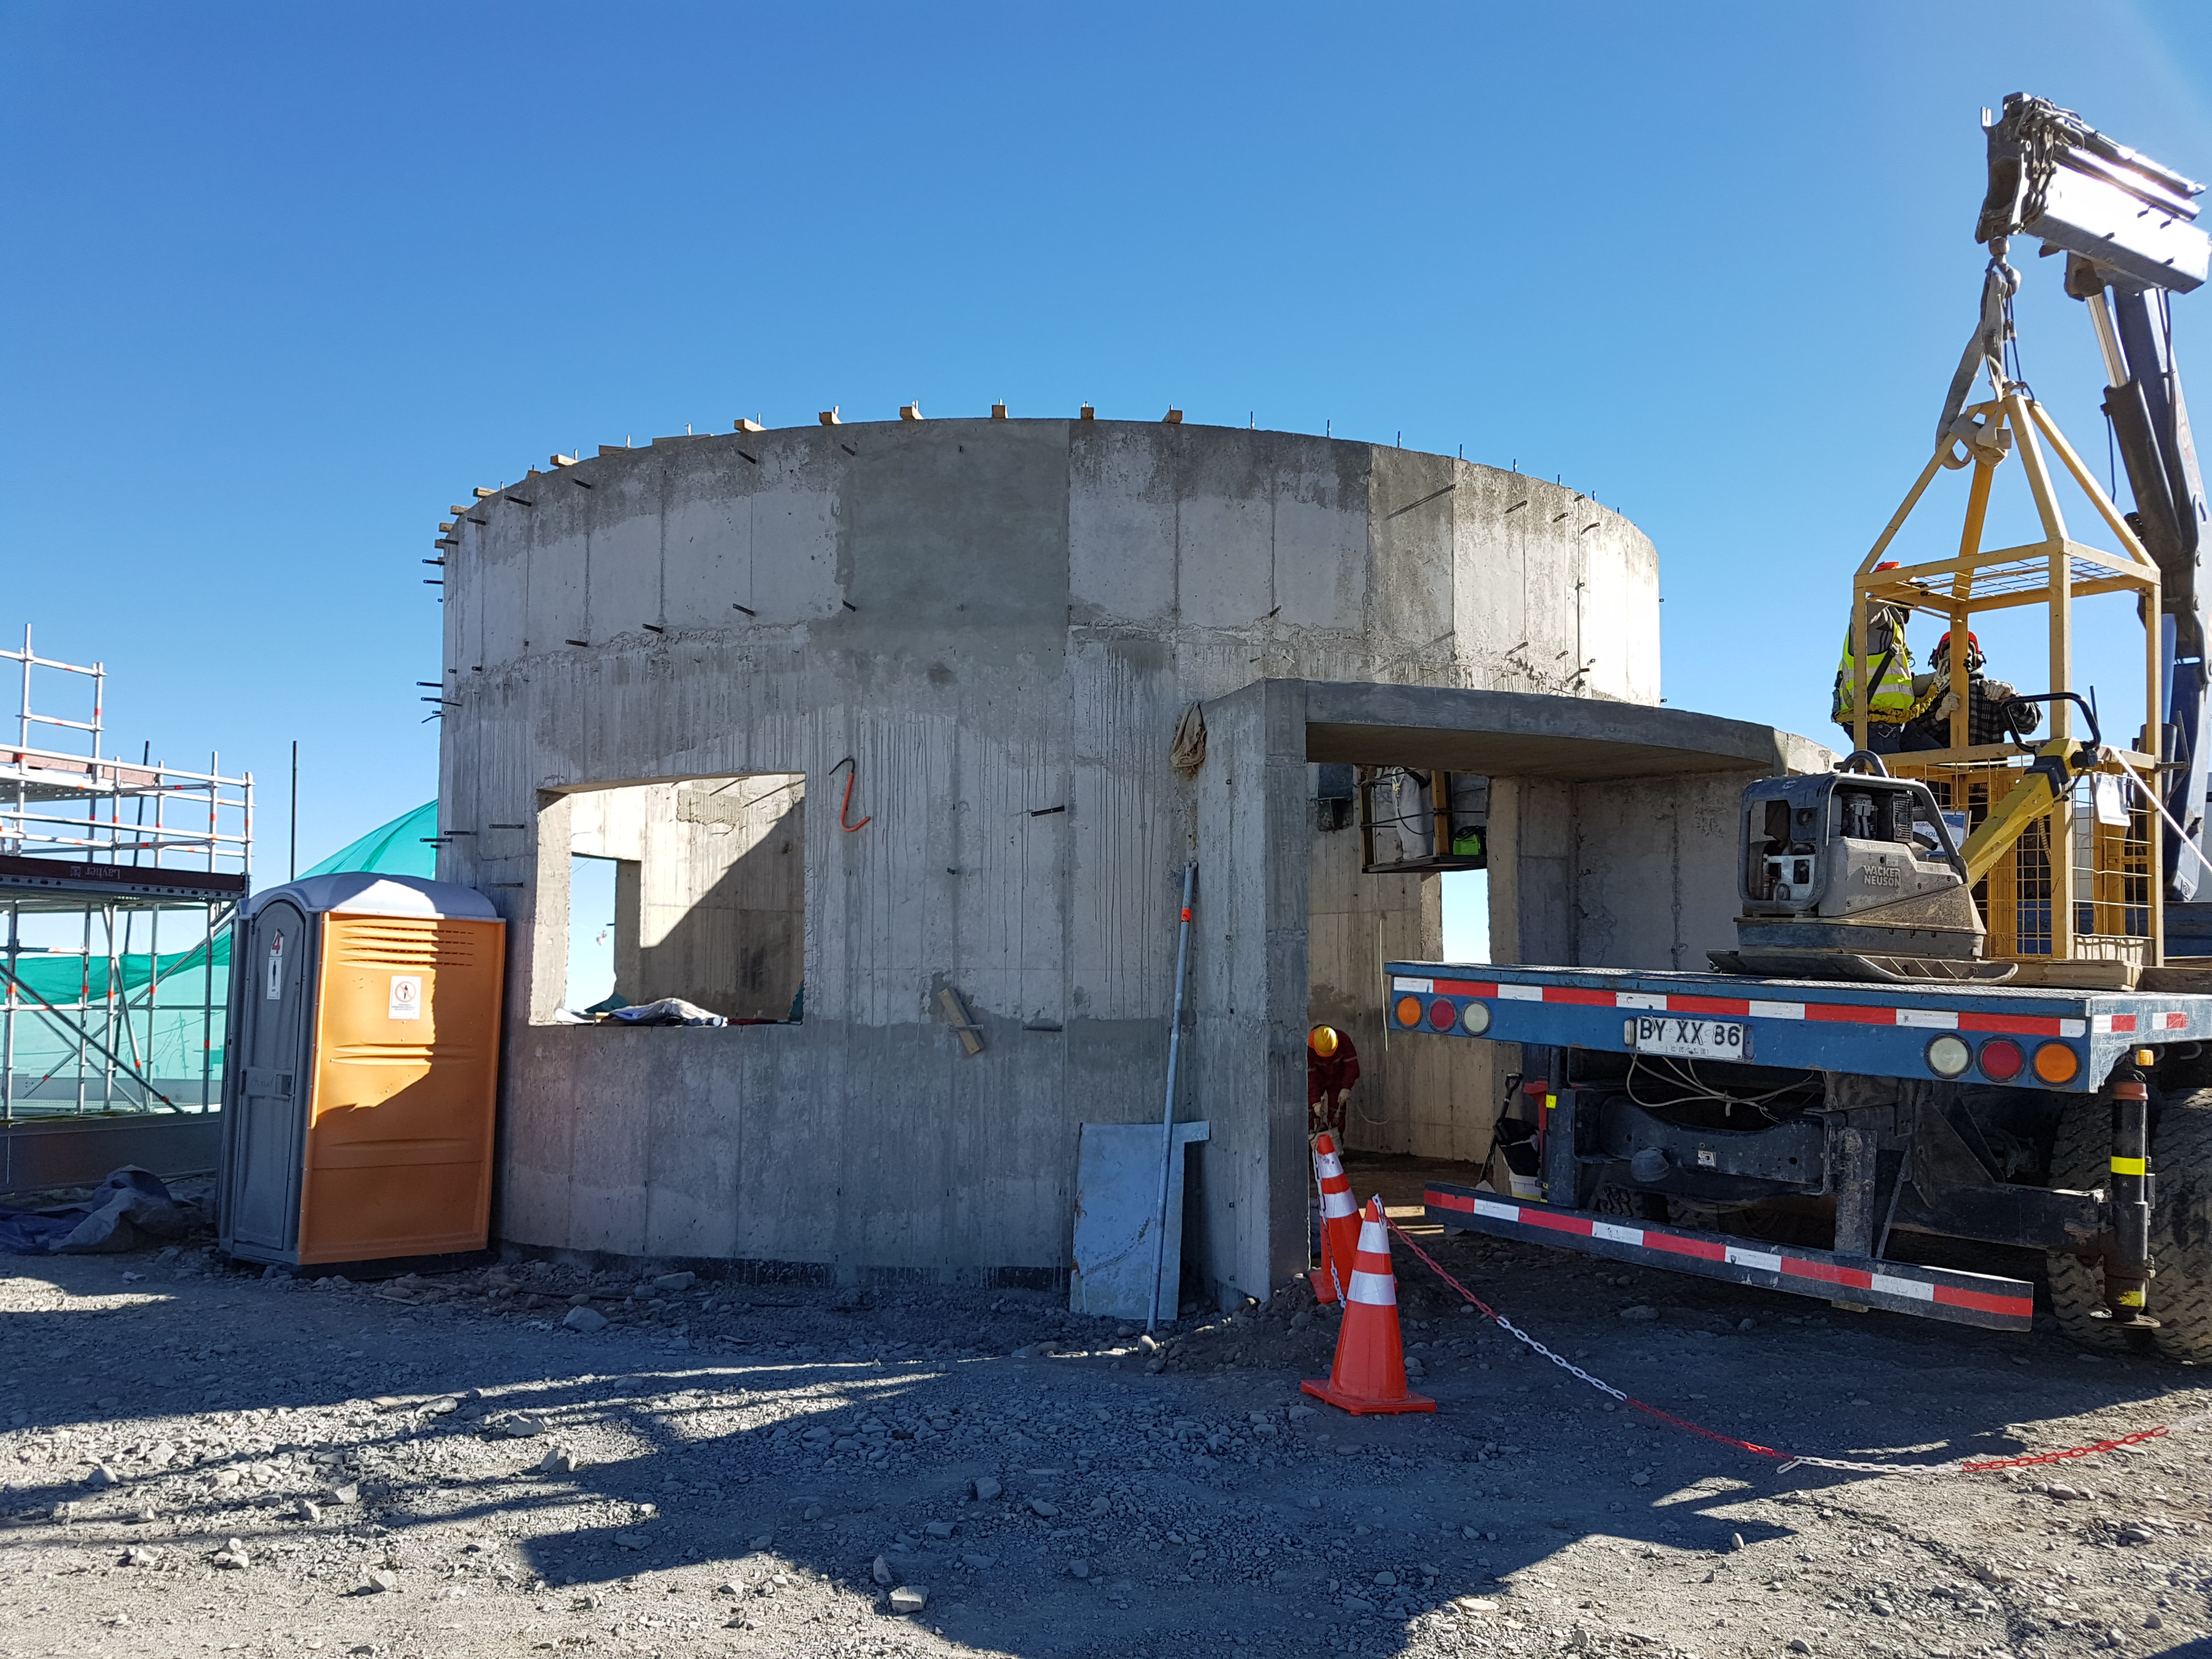

Construction Update

A continuous effort is underway to complete the roof installation

Credit: Rubin Observatory/NSF/AURA